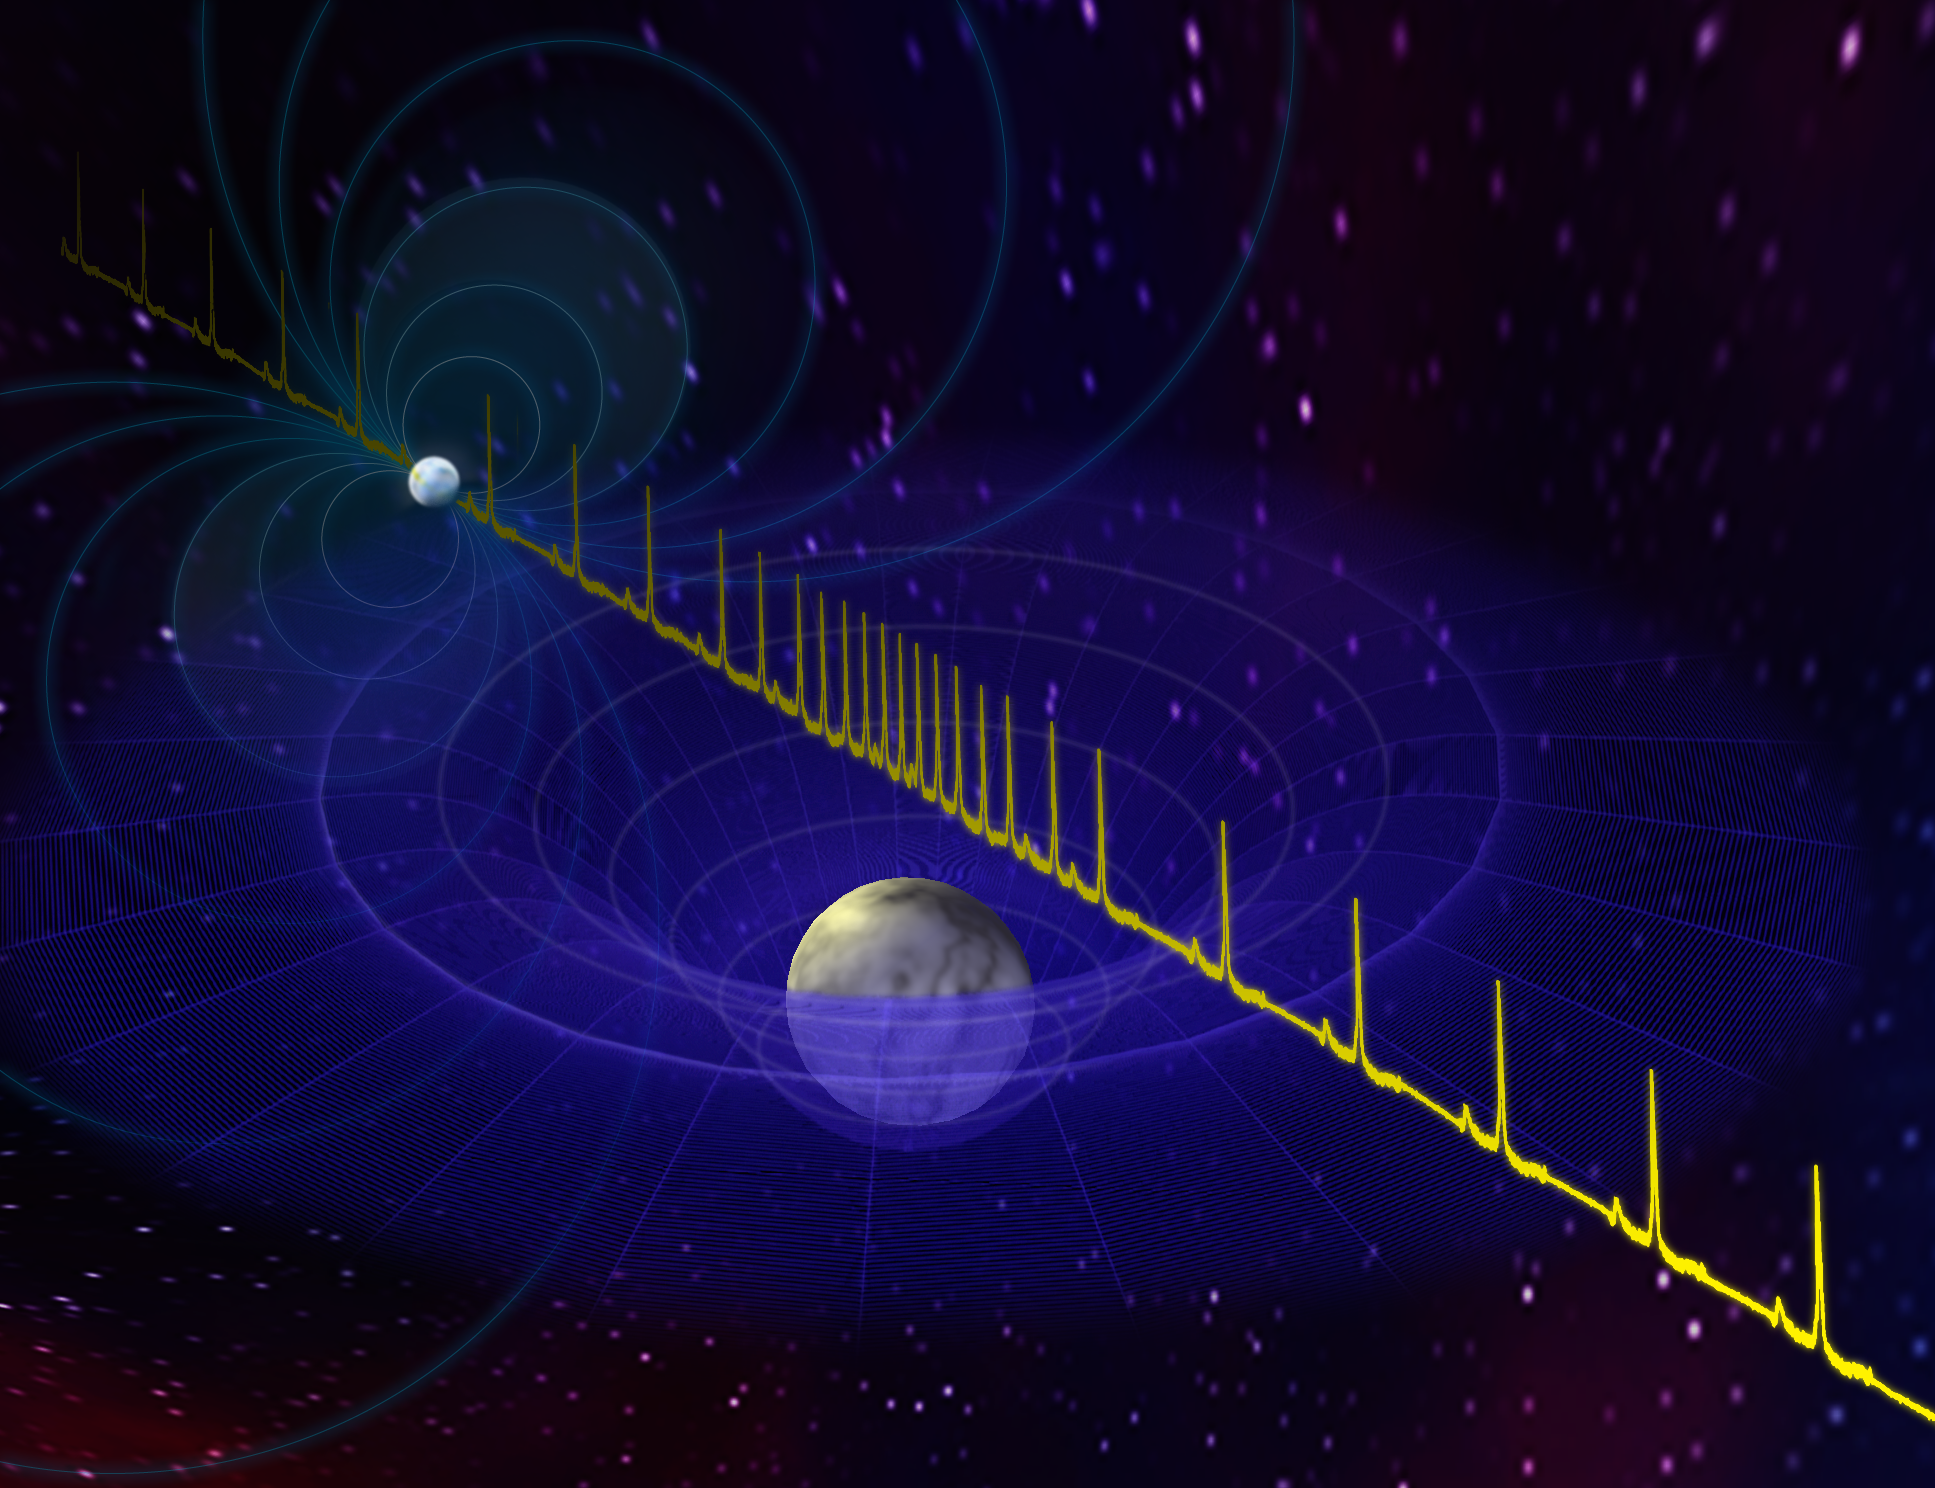

How to Weigh a Pulsar

Pulses from a neutron star (rear) are slowed as they pass near the foreground white dwarf star. The effect, known as the Shapiro Delay, is the extra time delay light experiences by traveling past a massive object due to general relativistic time dilation. Spinning 317 times per second, this pulsar (PSR J1614-2230) and its companion white dwarf star complete an orbit in just under nine days. The pair, some 3,000 light-years distant, are in an orbit seen almost exactly edge-on from Earth, which gives astronomers the information they need to make a mass measurement.

Credit: B. Saxton, NRAO/AUI/NSF